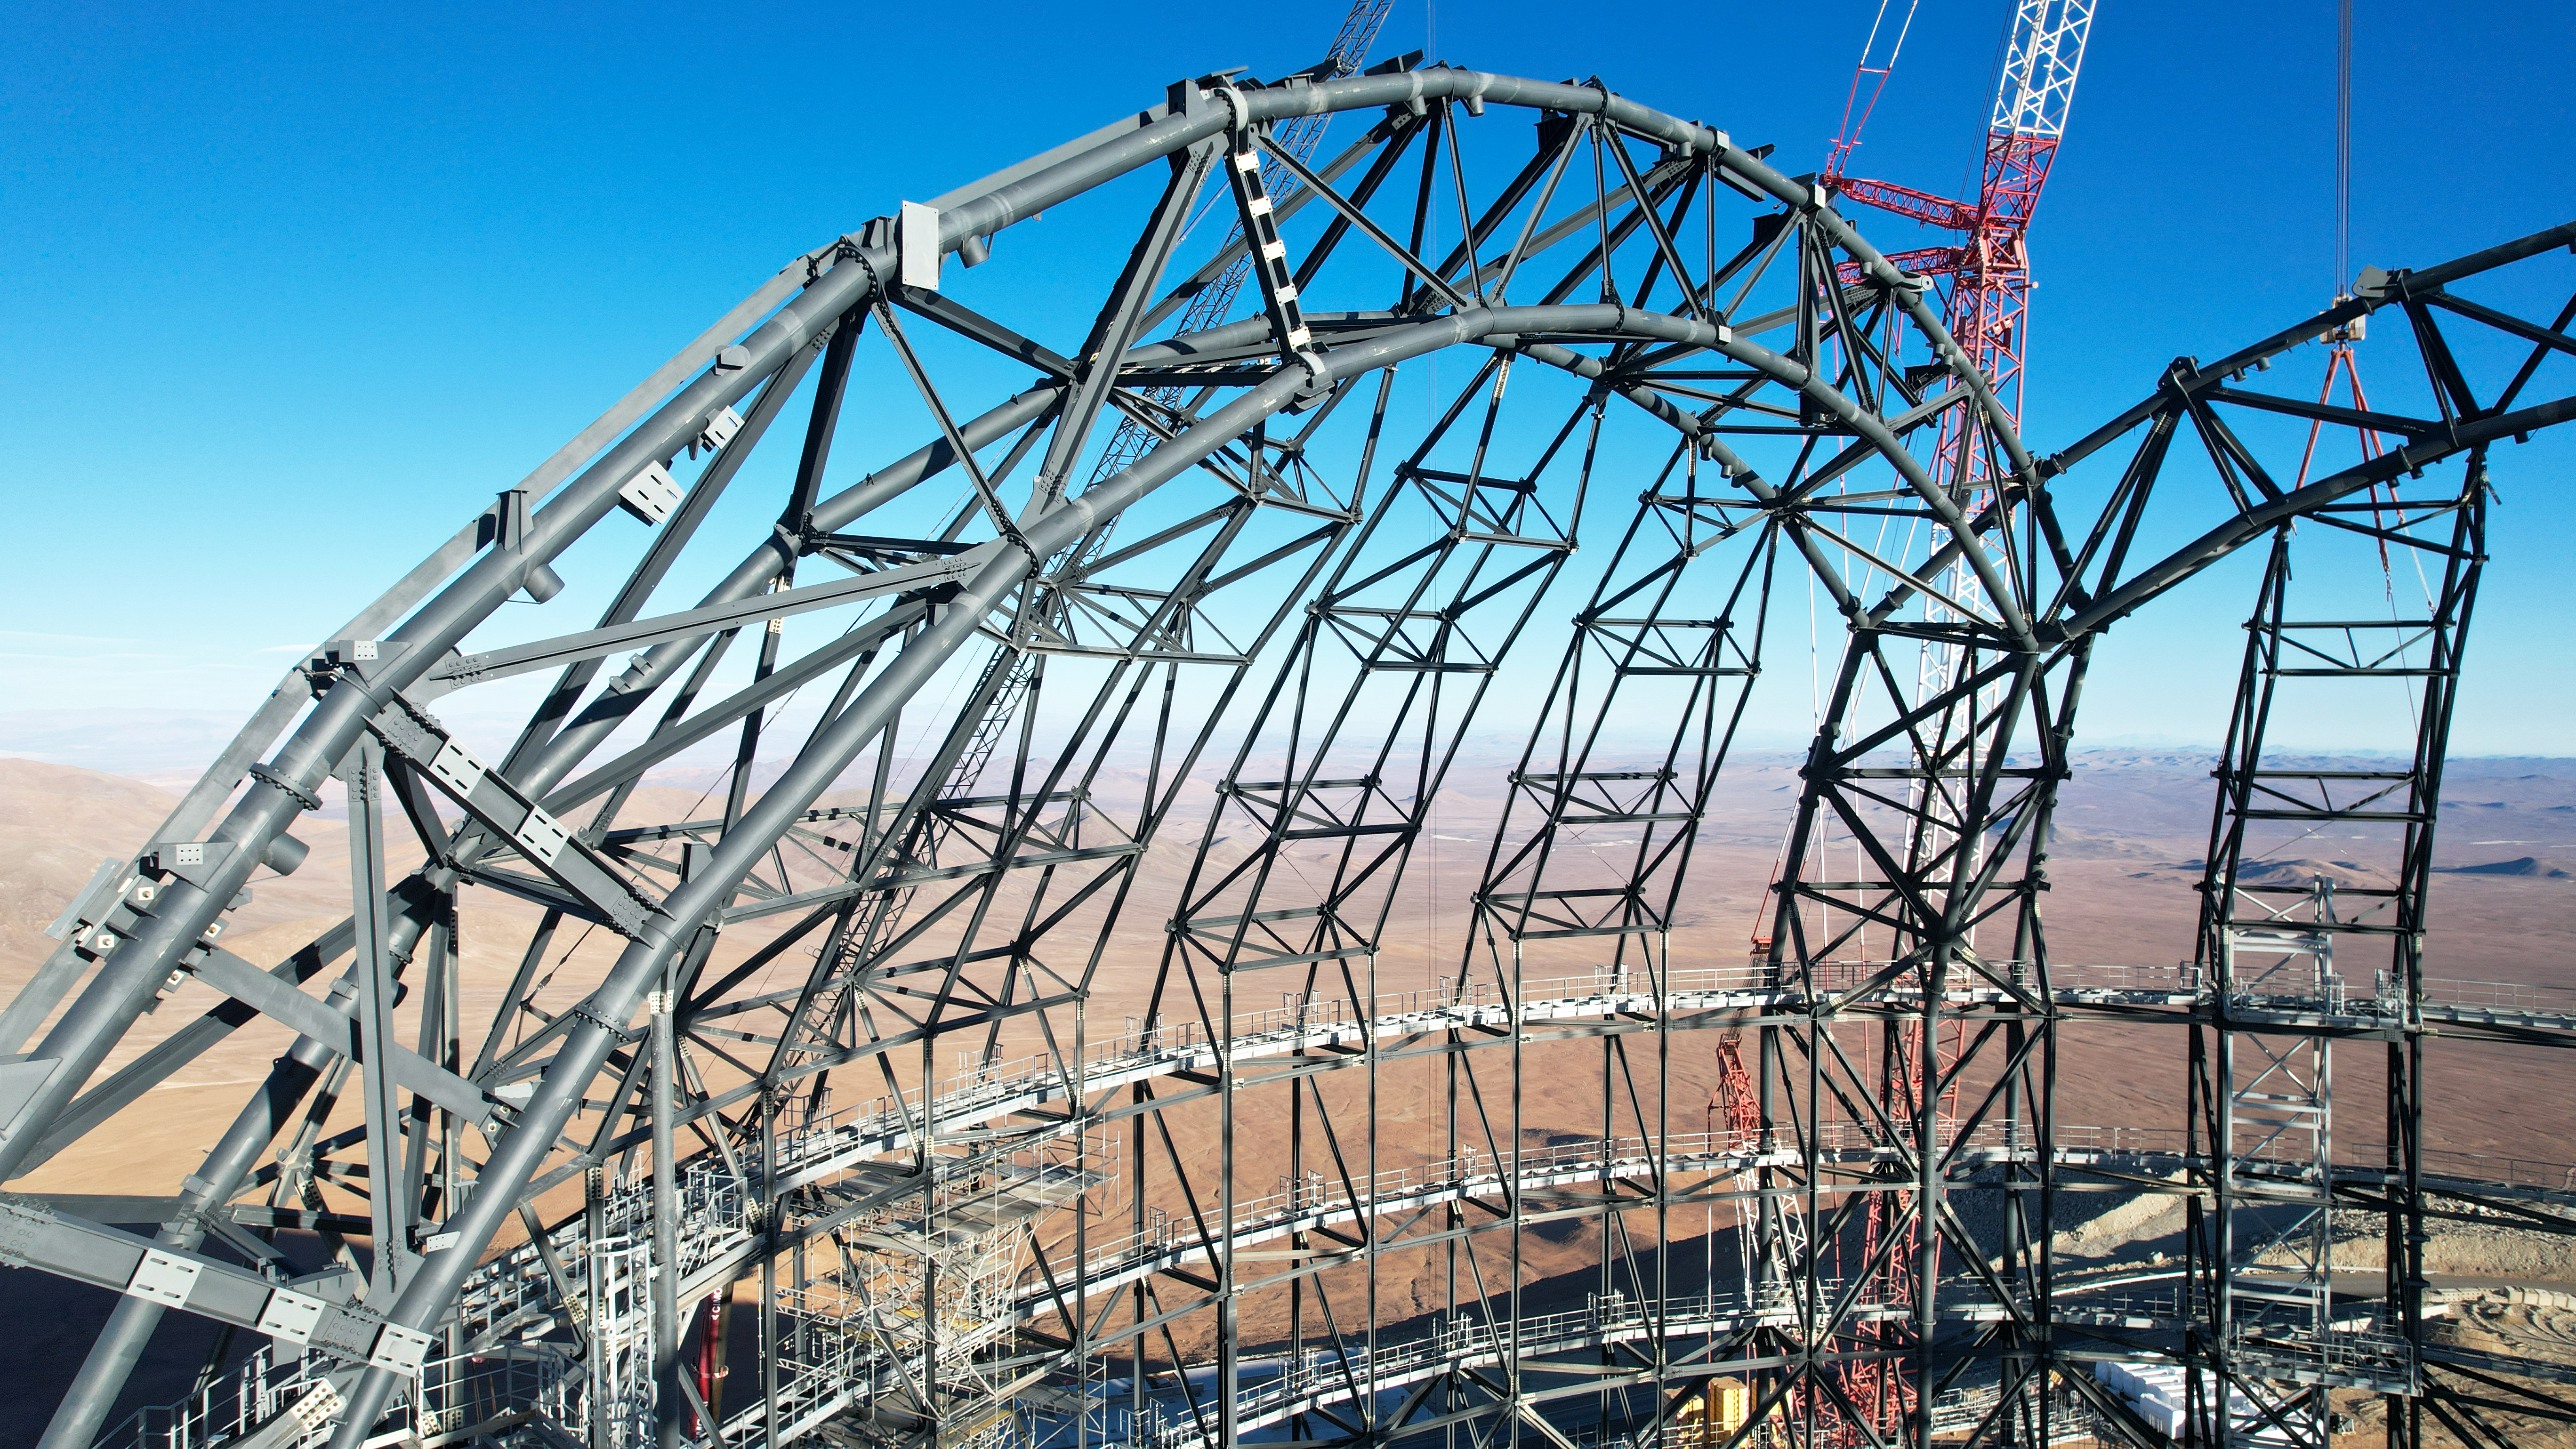

An arch on the ELT dome

Try not to get altitude sickness when looking at this image taken at the top of ESO’s Extremely Large Telescope (ELT) dome in late September 2023. The top of the arch is about 80 metres above the ground, on a mountaintop — Cerro Armazones — that is 3046 metres above sea level. The arch of the dome will one day support motorised slit doors that will open laterally to allow observations of the night sky.

Credit: ESO/G. Vecchia